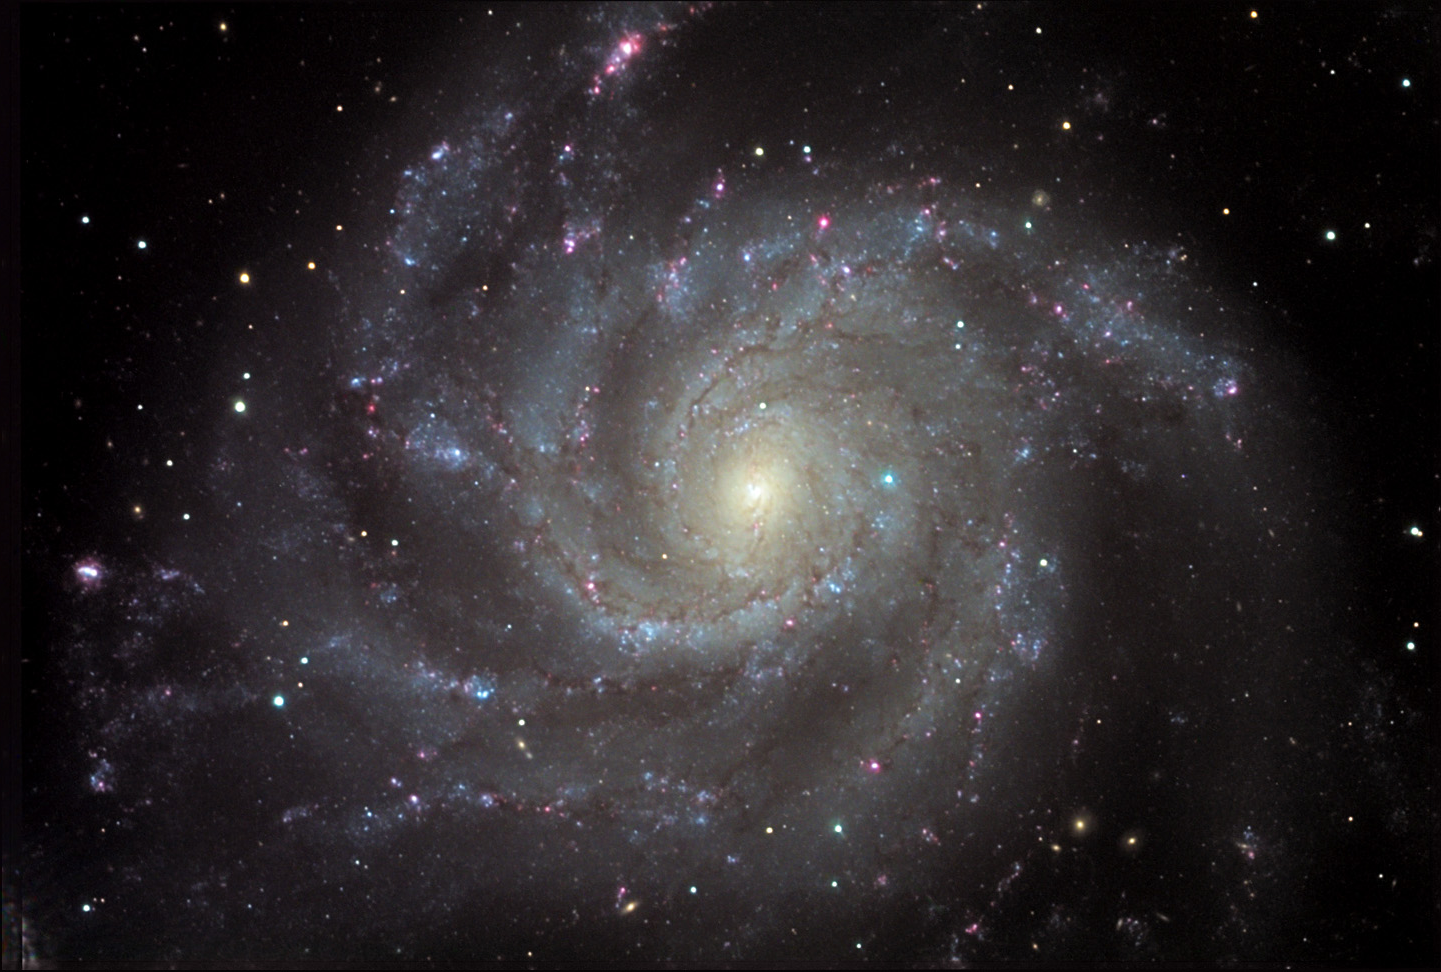

M101

M101 is an extremely large "Grand Design" spiral galaxy. Even at a distance of 27 million light years away, it still sprawls its 170,000 light year diameter across a large patch of sky. This image only shows the central third of its countenance. Many of the bright star forming regions in the spiral arms have their own NGC designations. Also note the myriad of background galaxies that can be seen in various places through the disk.

This image was taken as part of Advanced Observing Program (AOP) program at Kitt Peak Visitor Center during 2014.

Credit: KPNO/NOIRLab/NSF/AURA/Adam Block